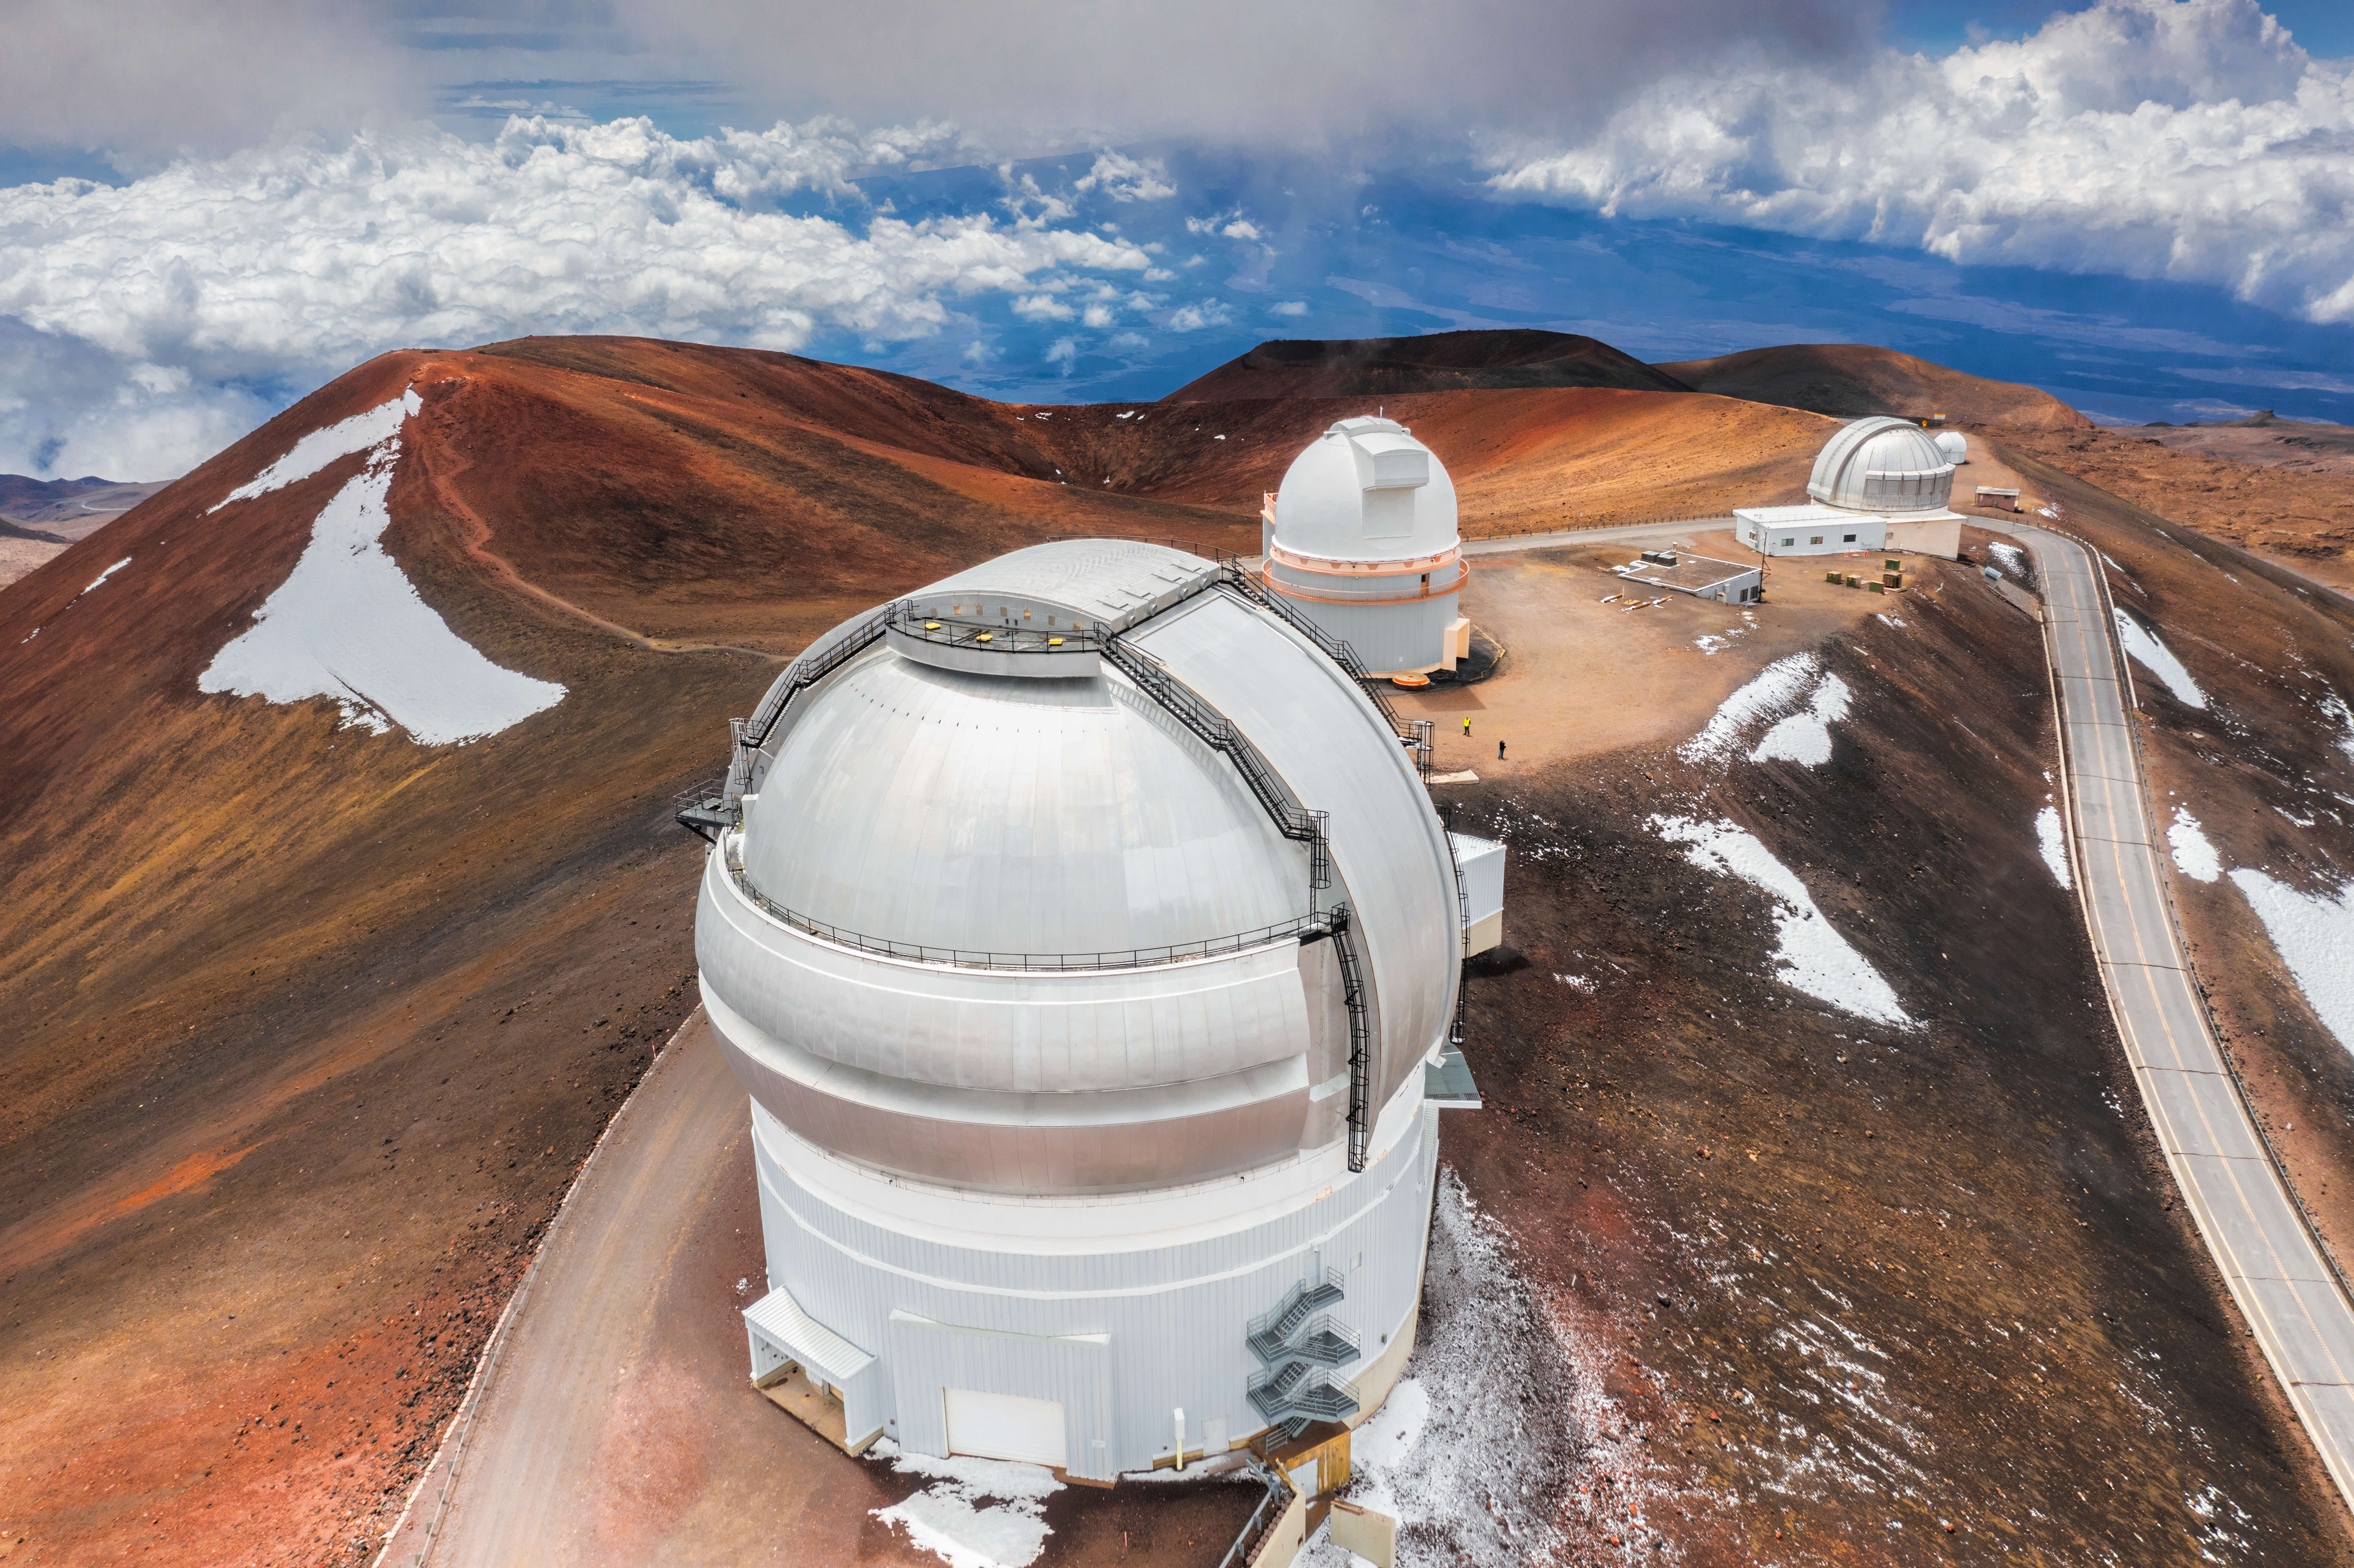

Telescopes Among the Clouds

Near the summit of Maunakea, Gemini North — the northern half of the International Gemini Observatory operated by NSF NOIRLab — sits high above the clouds of Hawai‘i in the company of other Maunakea observatories. Being at an altitude of approximately 4200 meters (nearly 14,000 feet) above sea level allows the telescope to capture amazing views of the world beyond Earth’s atmosphere. In addition, Gemini North’s location also grants it stable weather and atmospheric conditions for many nights a year, giving a perfectly clear picture of the sky. At such a high elevation, clouds often form below the summit to form a cloud deck. As is the case in this aerial image however, there are times when clouds accumulate higher in the sky above these facilities. Of course, a few high clouds will not stop astronomers from using Gemini North to make the most of their observations!

Credit: International Gemini Observatory/NOIRLab/AURA/NSF/A. Hara